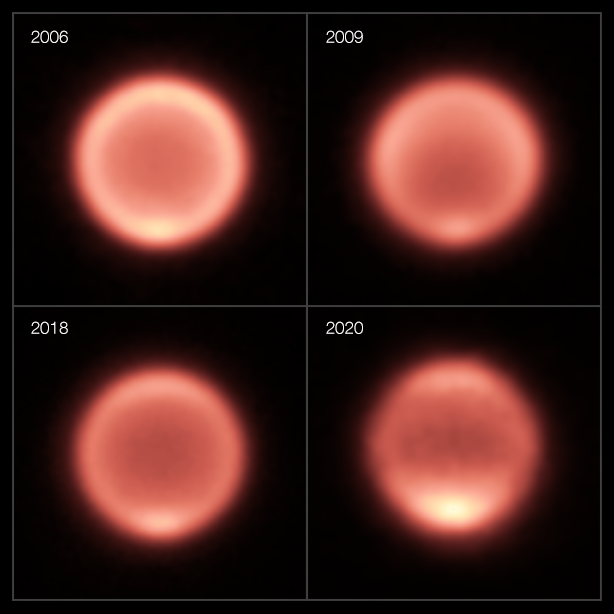

Thermal images of Neptune taken between 2006 and 2020 (different layout)

This composite shows thermal images of Neptune taken between 2006 and 2020. The first three images (2006, 2009, 2018) were taken with the VISIR instrument on ESO’s Very Large Telescope while the 2020 image was captured by the COMICS instrument on the Subaru Telescope (VISIR wasn’t in operation in mid-late 2020 because of the pandemic). After the planet’s gradual cooling, the south pole appears to have become dramatically warmer in the past few years, as shown by a bright spot at the bottom of Neptune in the images from 2018 and 2020.

Credit: ESO/M. Roman, NAOJ/Subaru/COMICS